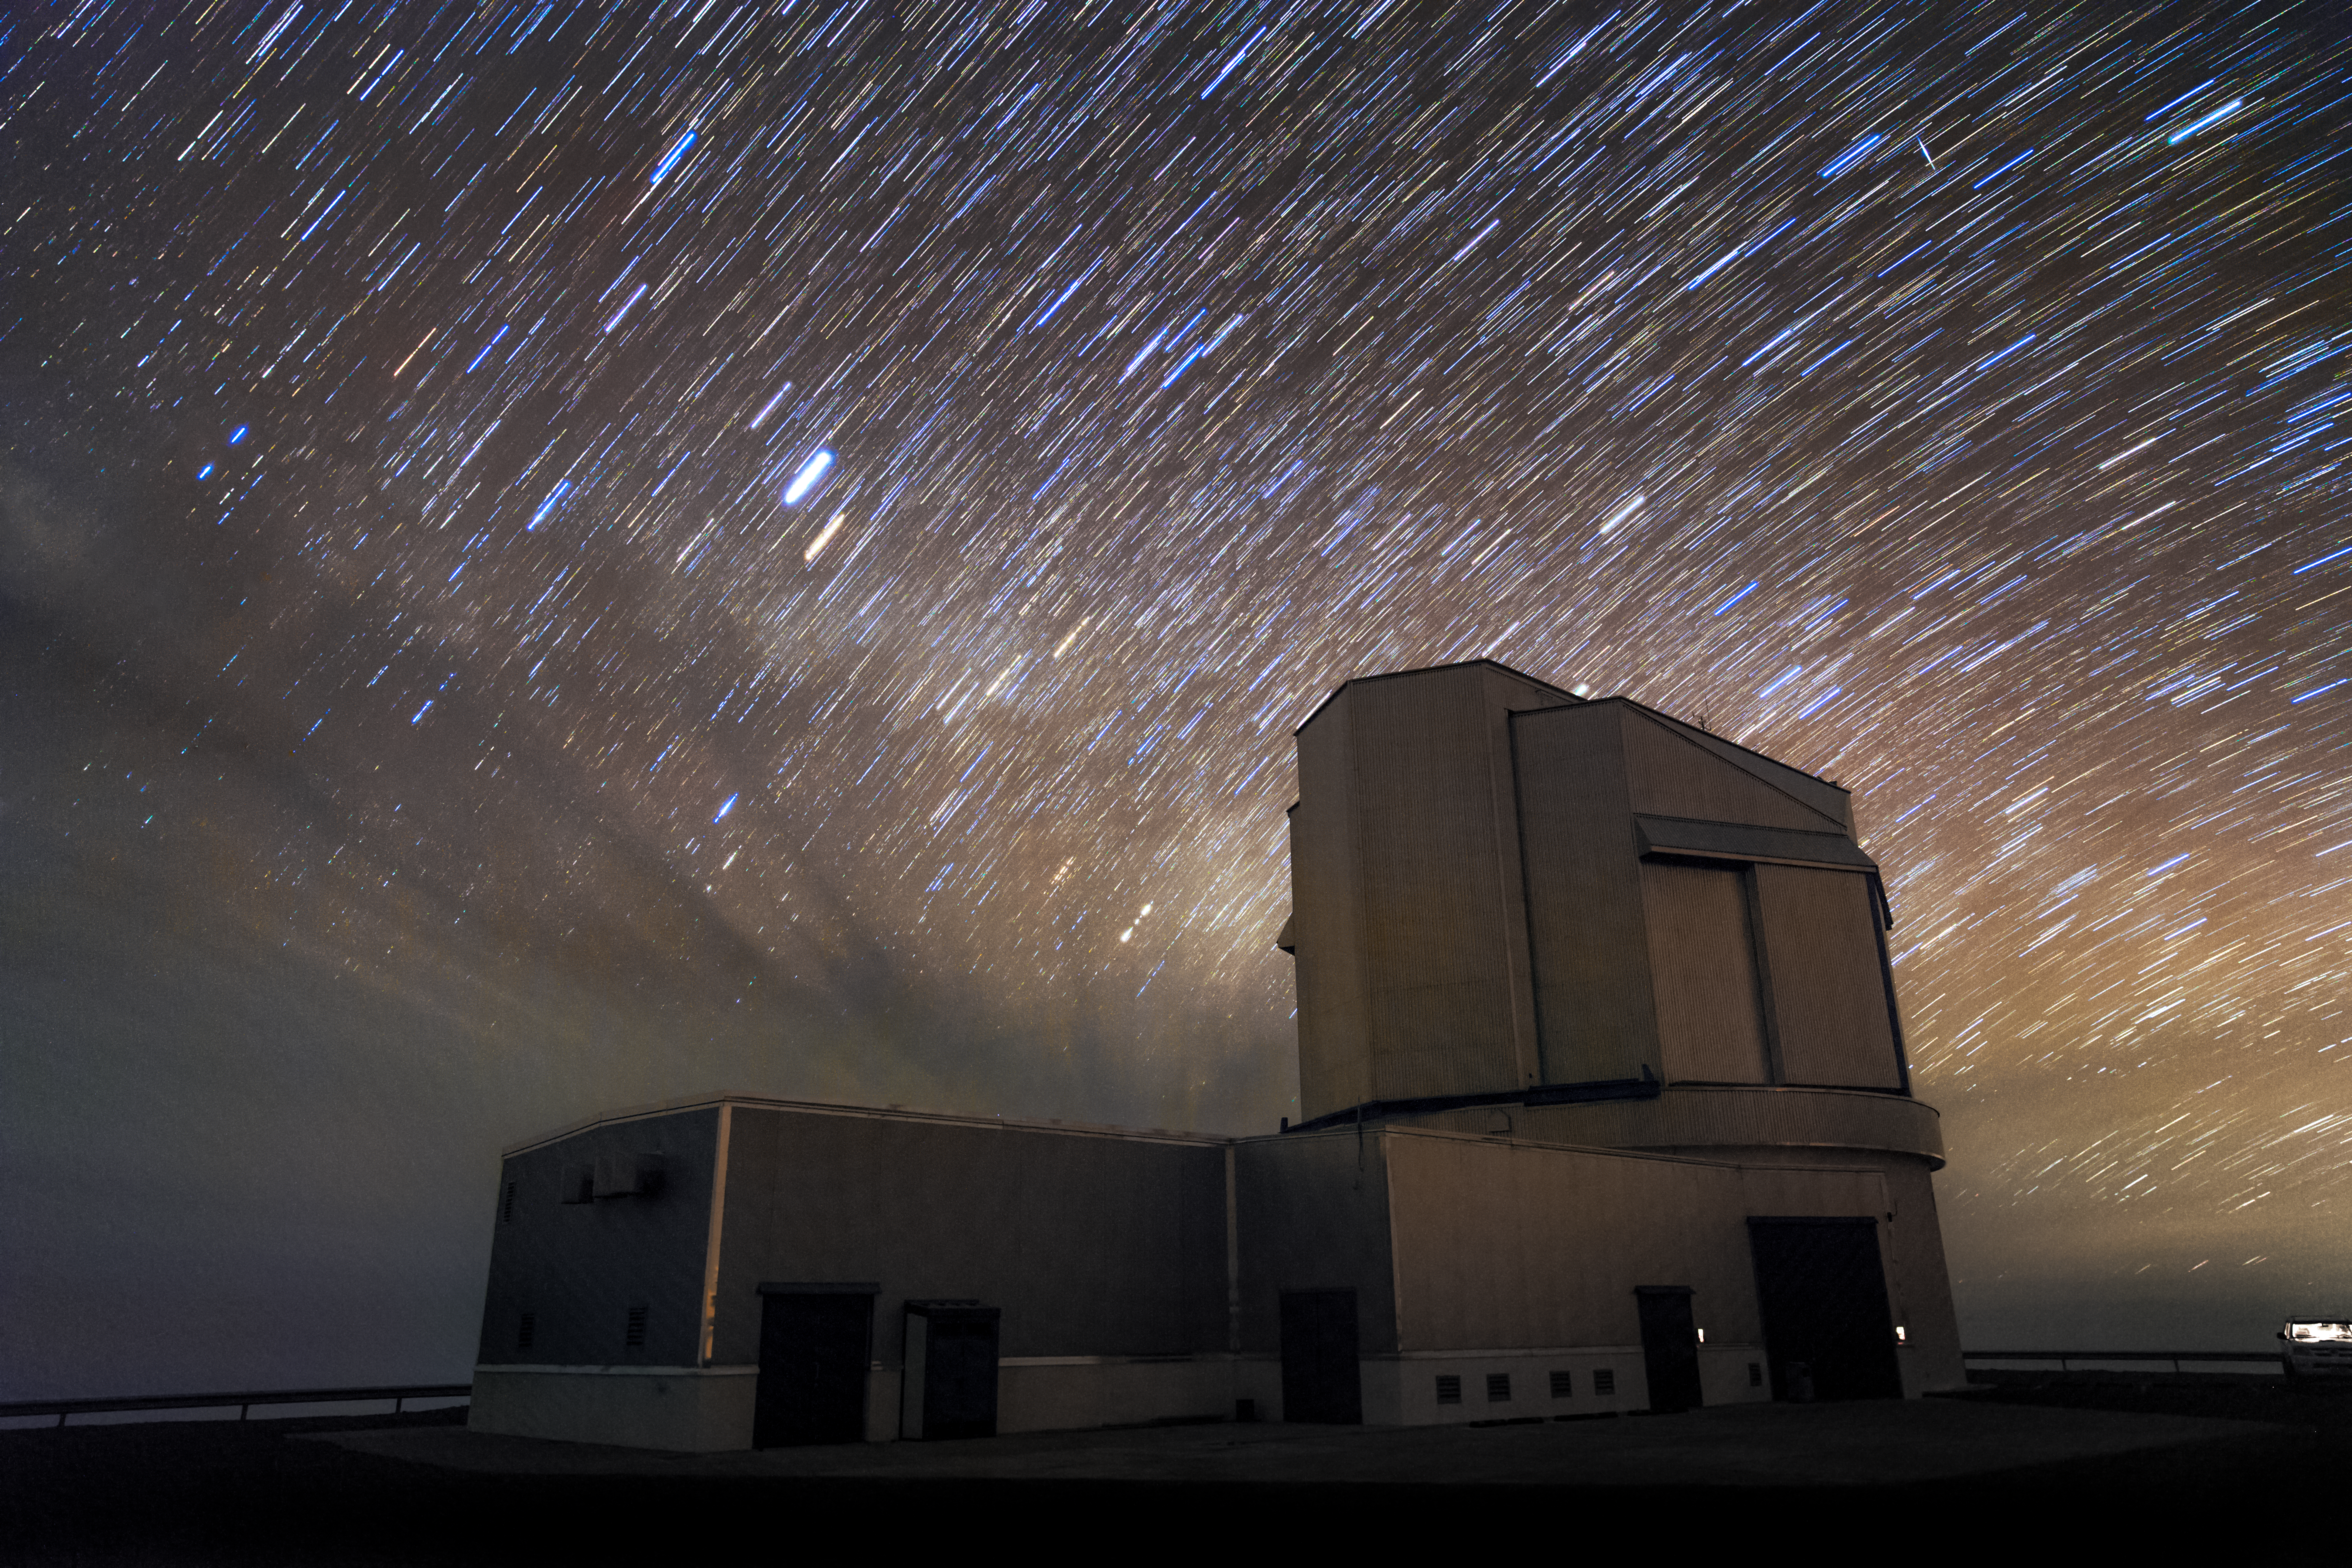

Startrails above VISTA

Startrails populating a cloudy sky above the VISTA telescope in Paranal. VISTA ― the Visible and Infrared Survey Telescope for Astronomy ― is part of ESO’s Paranal Observatory. VISTA works at near-infrared wavelengths and is the world’s largest survey telescope.

Credit: M. Claro/ESO